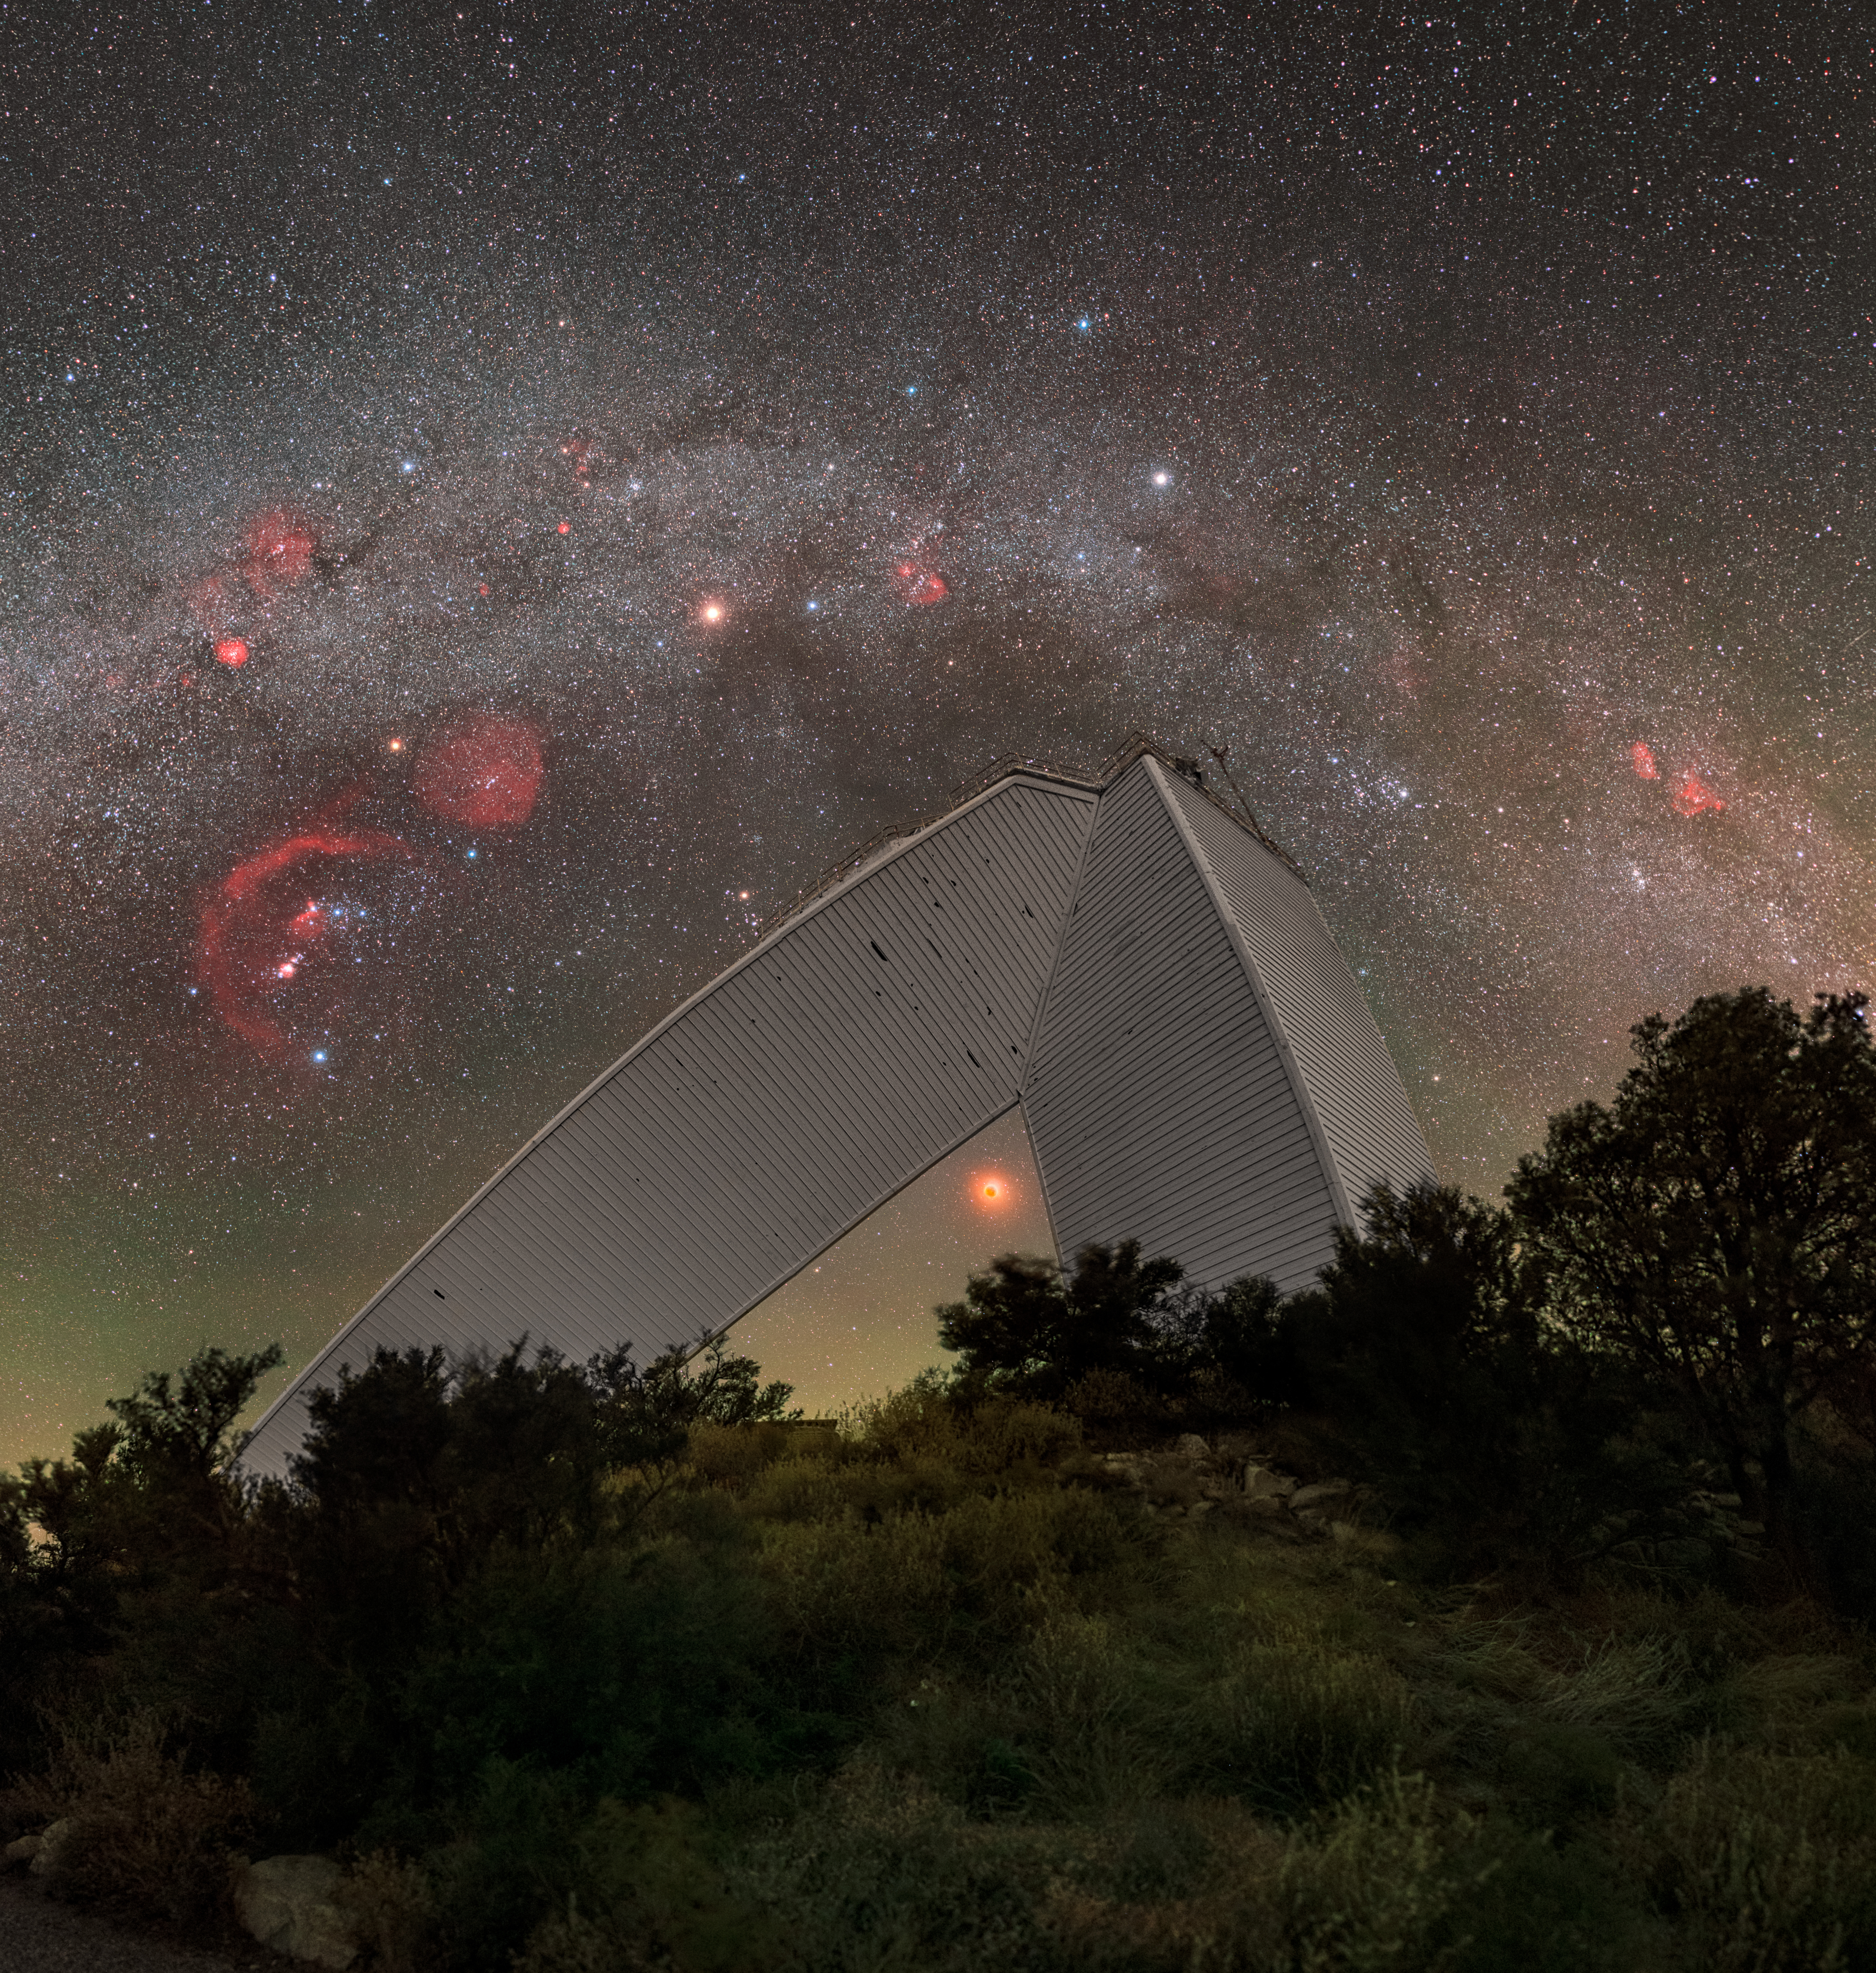

Arcs and Angles at Kitt Peak (Close-up)

This image captures the contrast of the beautiful curve of the Milky Way with the geometric architecture of NSF's recently retired McMath-Pierce Solar Telescope at Kitt Peak near Tucson, Arizona. The McMath Telescope is part of the U.S. National Science Foundation Kitt Peak National Observatory (KPNO), a Program of NSF NOIRLab, and will reopen to the public as the new Windows on the Universe Center for Astronomical Outreach in late 2025.

A wide-shot of this image was featured as an Image of the Week. You can also find this image in a 360 degree panorama and fulldome format.

This photo was taken as part of the NOIRLab 2022 Photo Expedition to all the NOIRLab sites. Petr Horálek, the photographer, is a NOIRLab Audiovisual Ambassador.

Credit: KPNO/NOIRLab/NSF/AURA/P. Horálek (Institute of Physics in Opava)